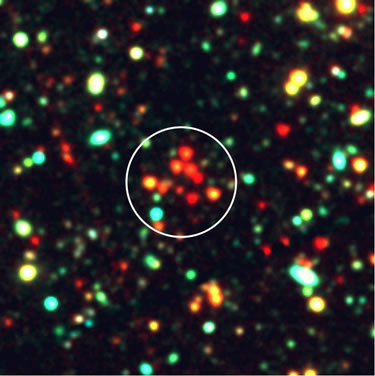

Color composite image of a Galaxy Cluster

Color composite image (100" x 100") of the newly discovered cluster. The 'blue' channel comes from B&V images, 'green' comes from R&I images, 'red' comes from mid-IR images at 3.6 and 4.5 µm. The diameter of the white circle is 30", corresponding to 256 kpc at z = 1.51. This figure illustrates the compact clustering of very red galaxies in the vicinity of GDDS-12-5869.

Credit: International Gemini Observatory/NOIRLab/NSF/AURA